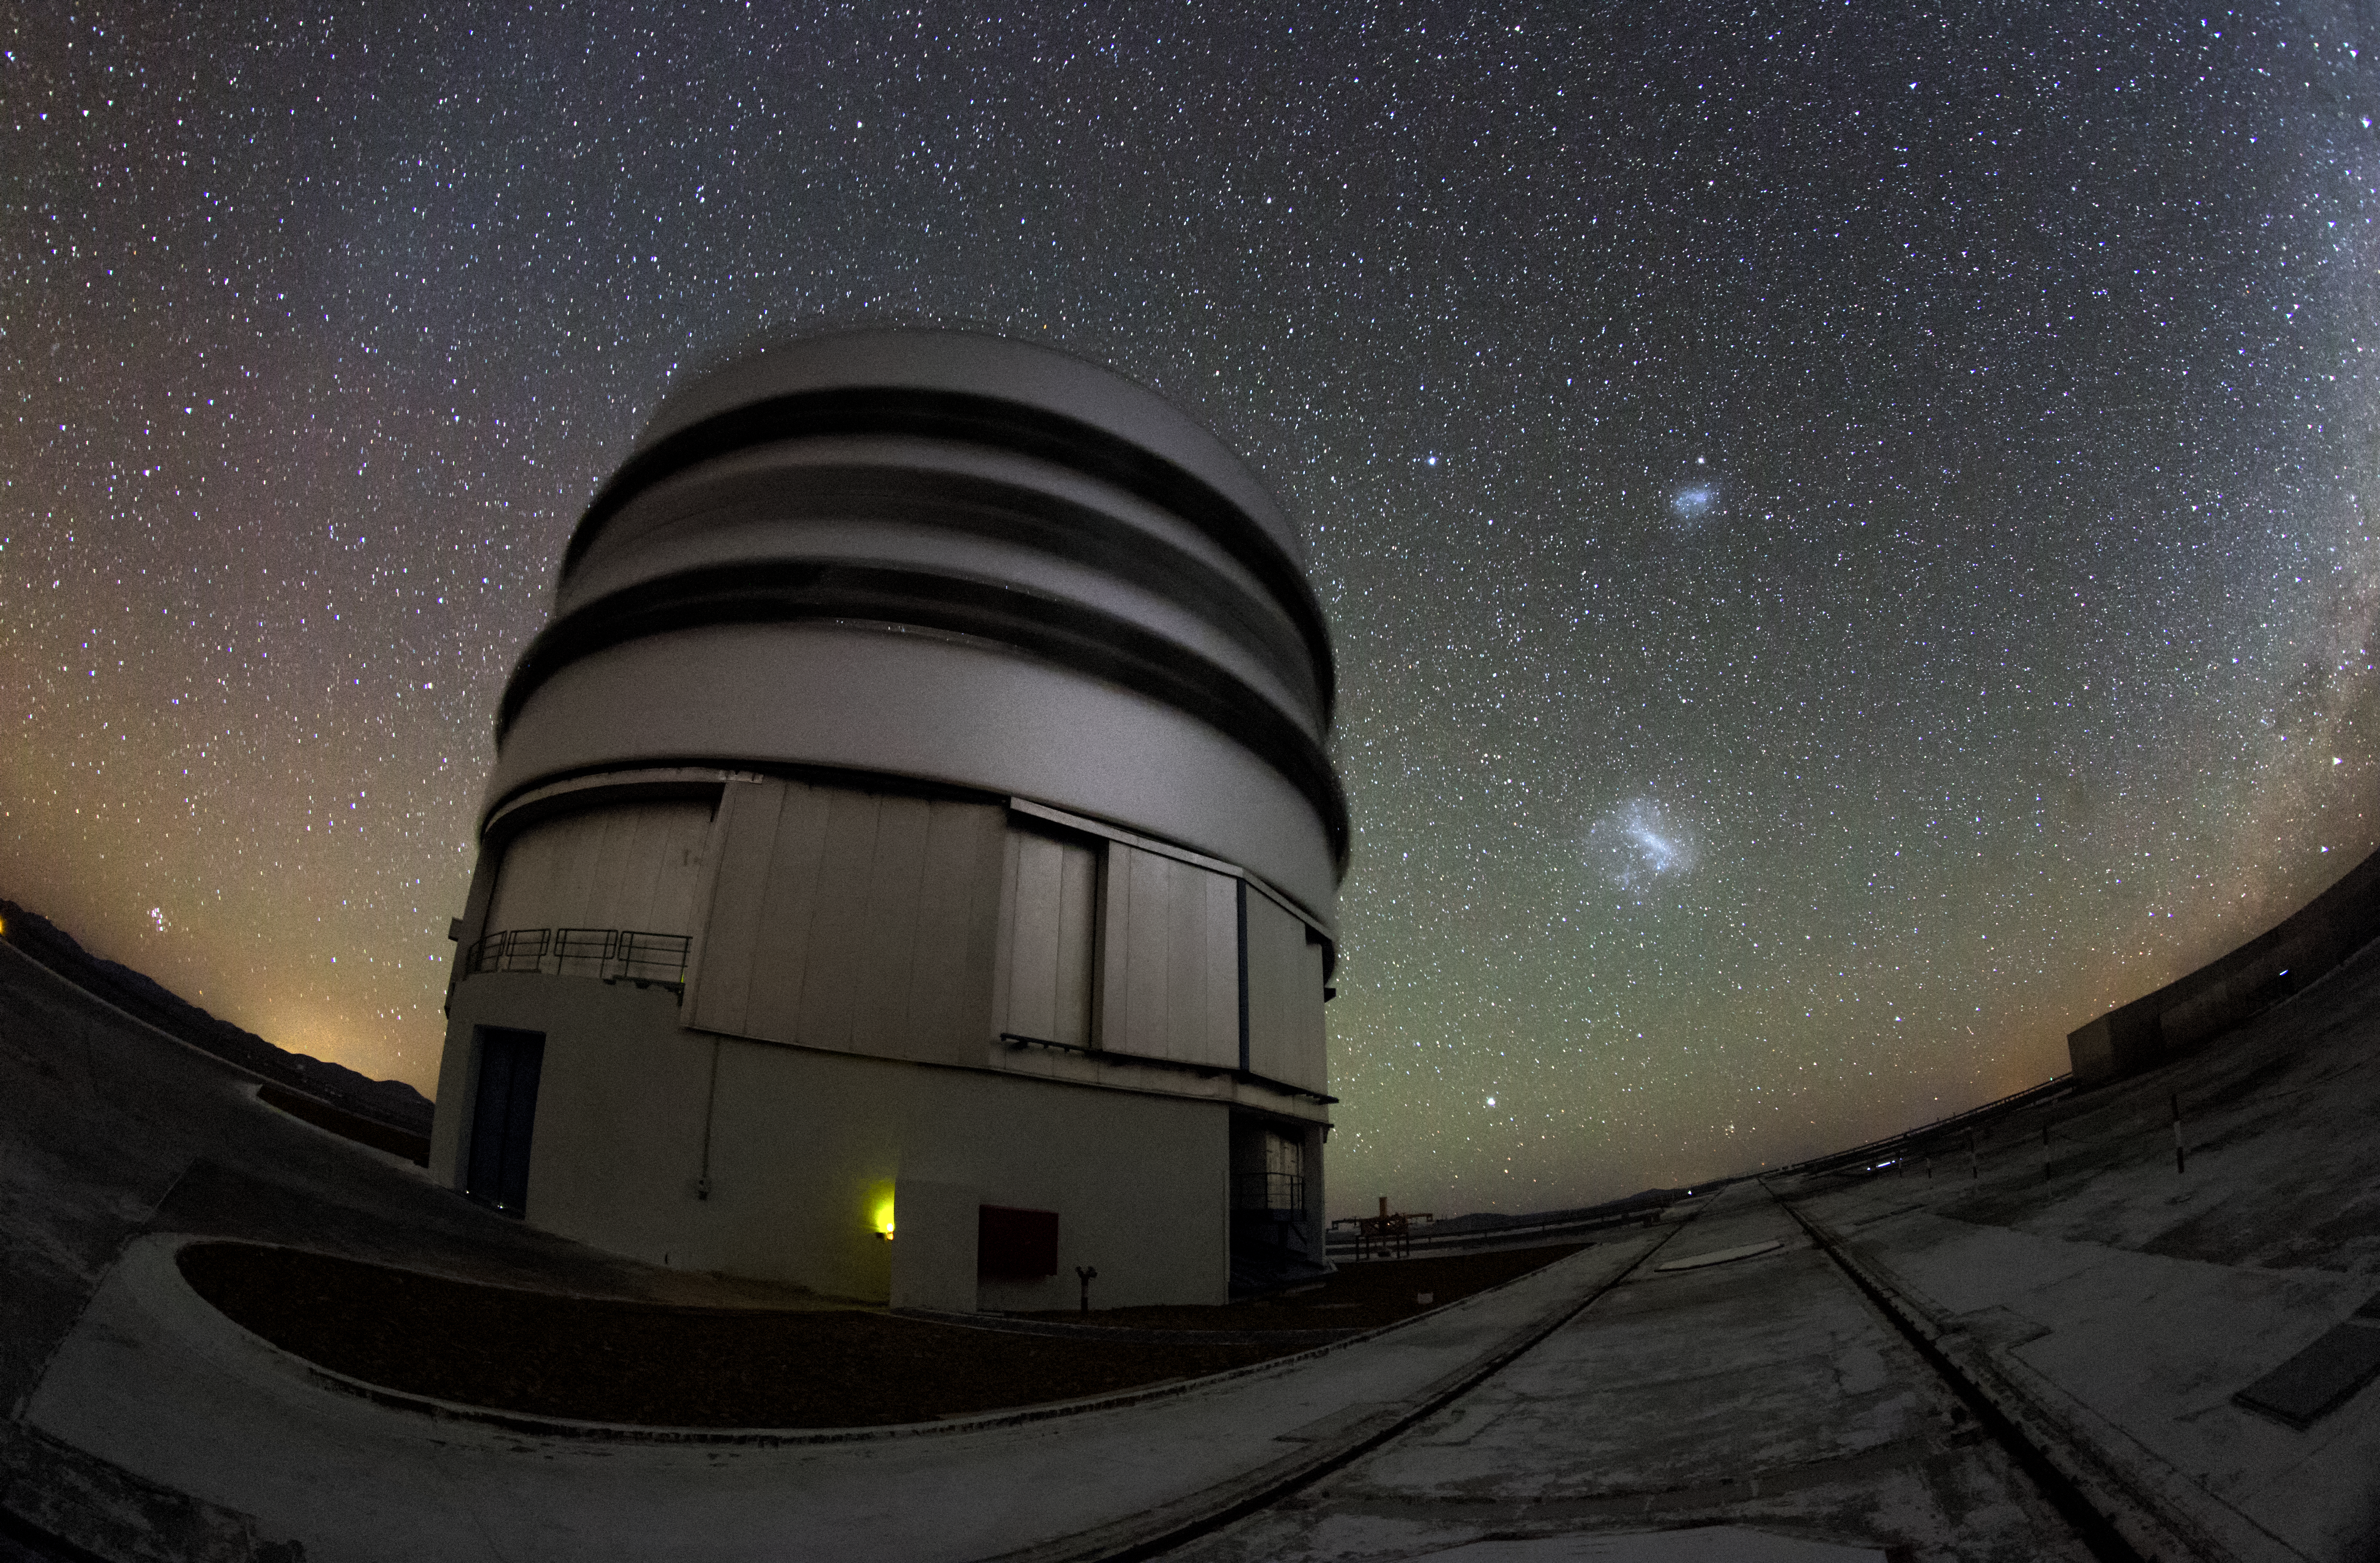

A little gegenschein

In the upper left side of this fish-eye view,faint sky glow effect known as gegenschein is visible over Yepun, one of the four 8.2-metre Unit Telescopes at the Very Large Telescope (VLT). The VLT is based at the Cerro Paranal site in the Atacama Desert of northern Chile.

Credit: M. Claro/ESO